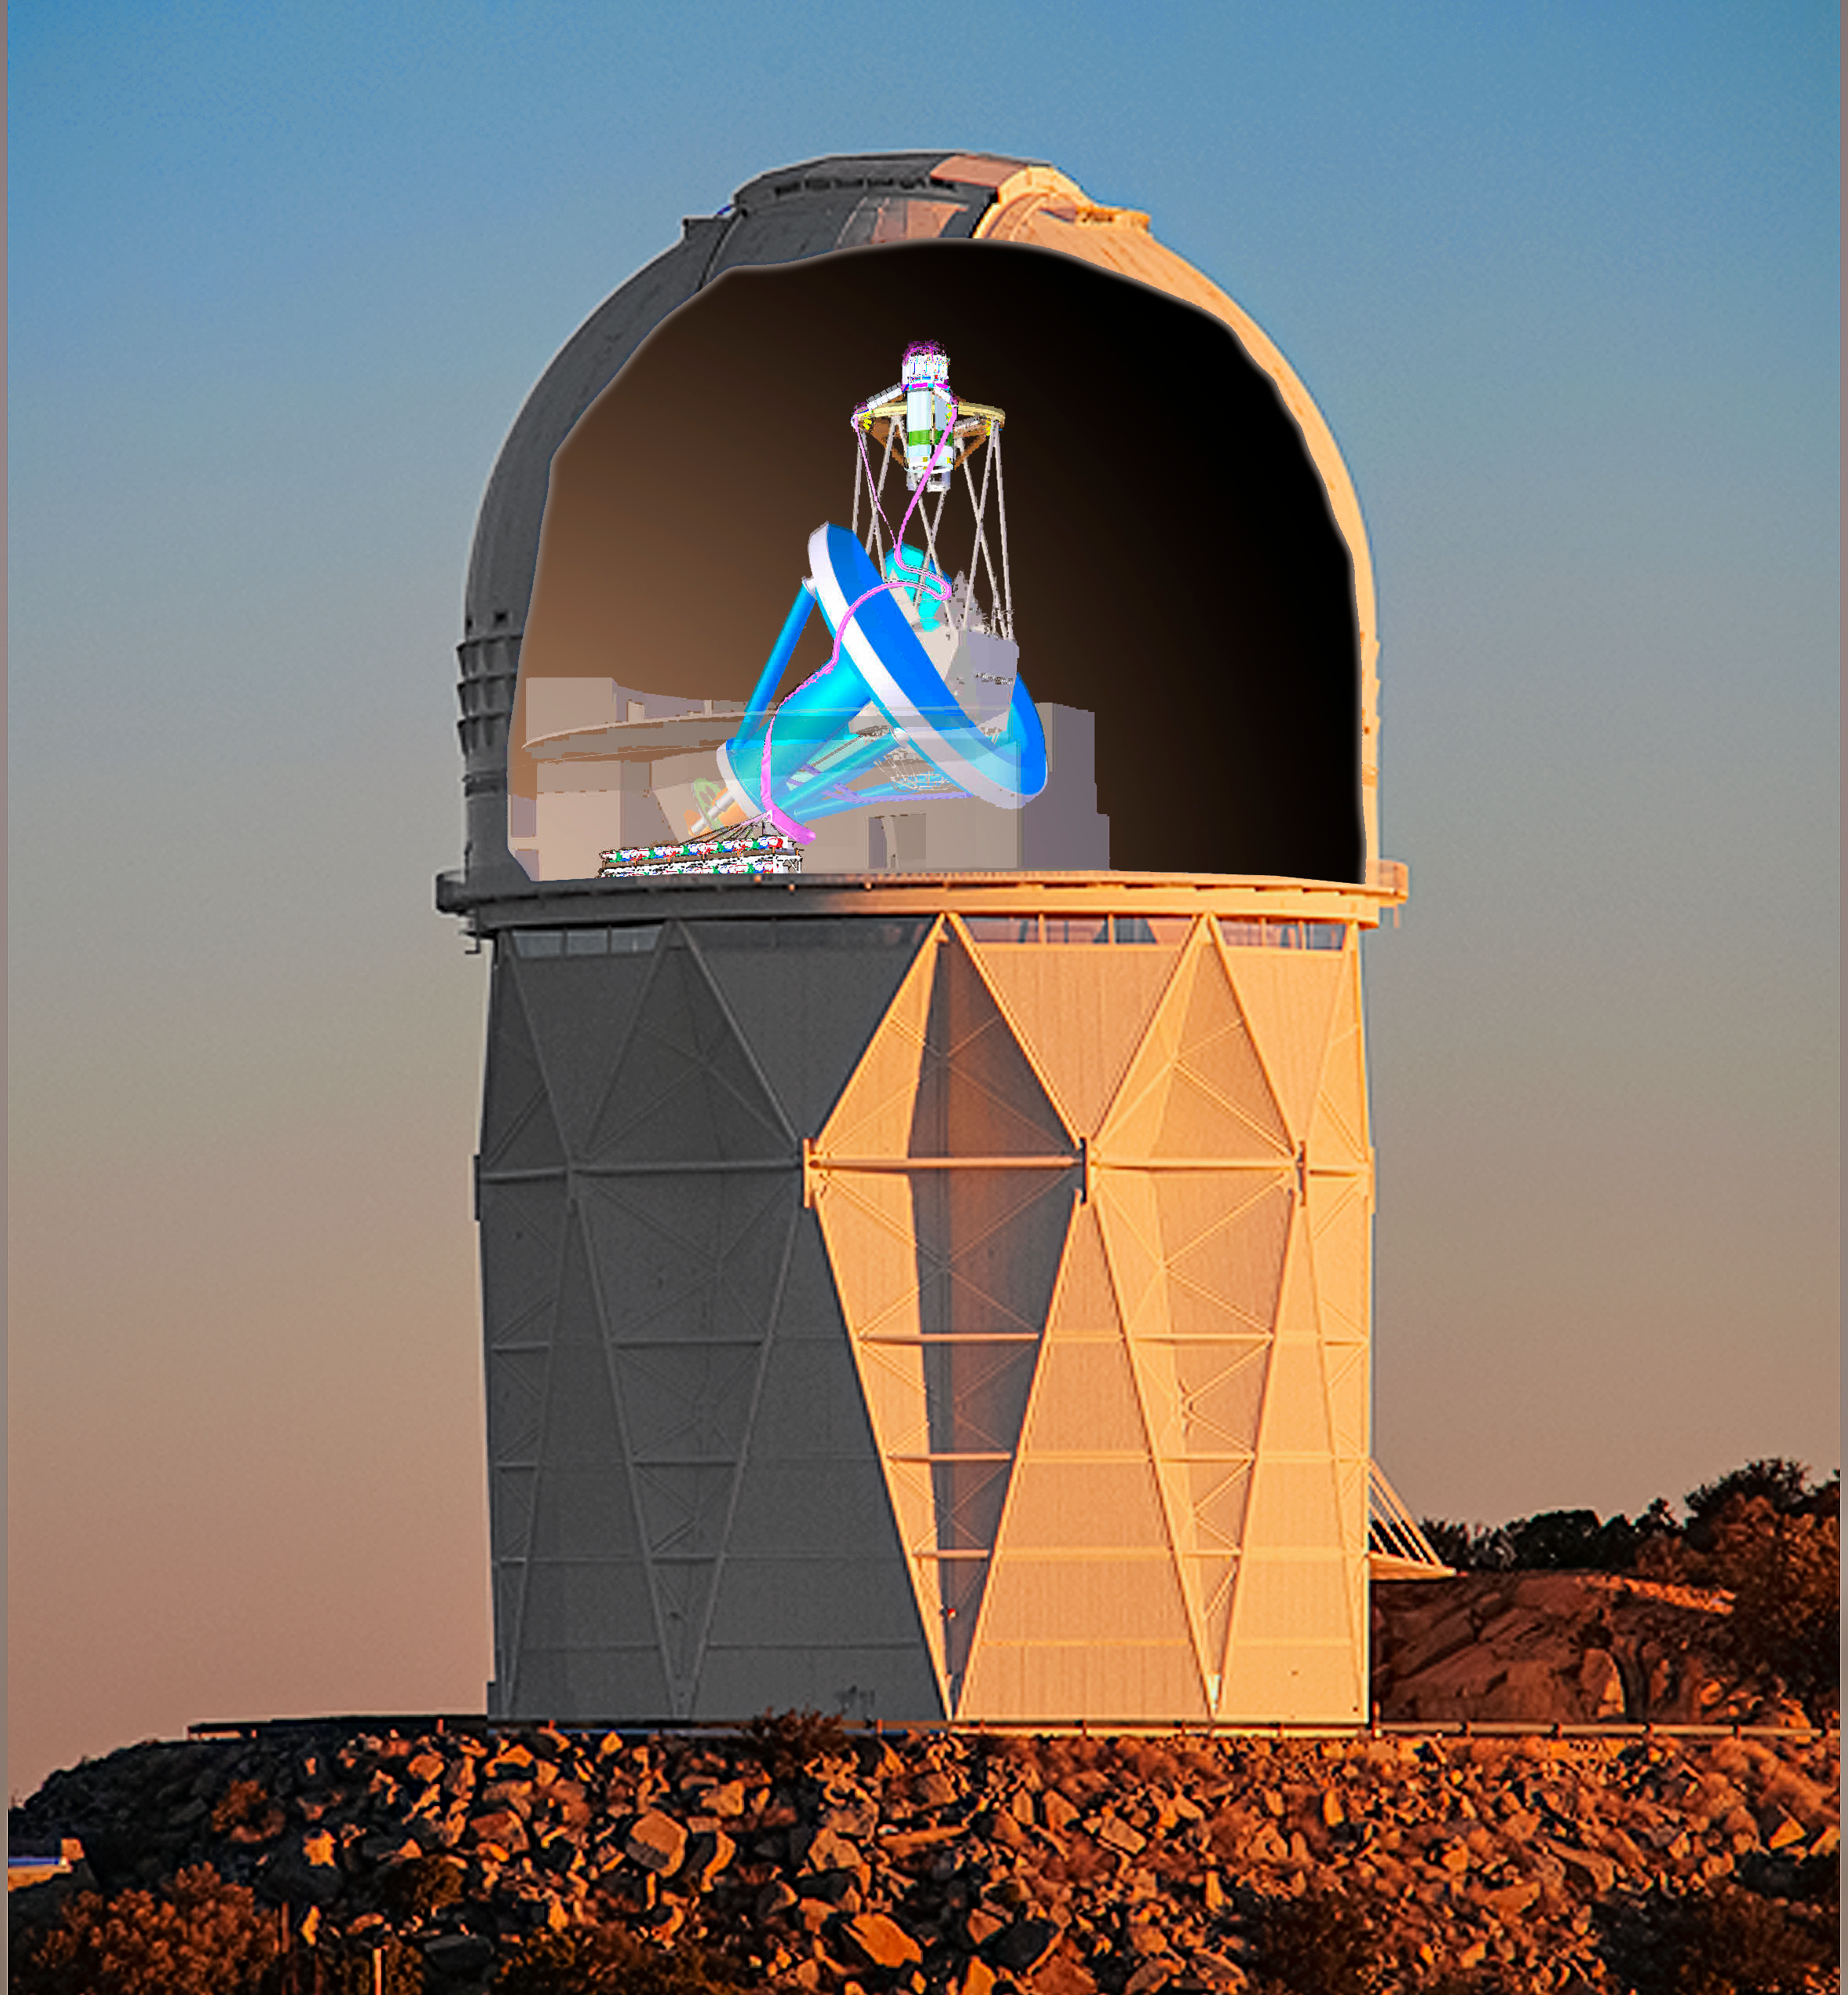

DESI crossfade 4

DESI in the dome of the Nicholas U. Mayall 4-meter Telescope at the Kitt Peak National Observatory.

Credit: Lawrence Berkeley National Lab/KPNO/NOIRLab/NSF/AURA